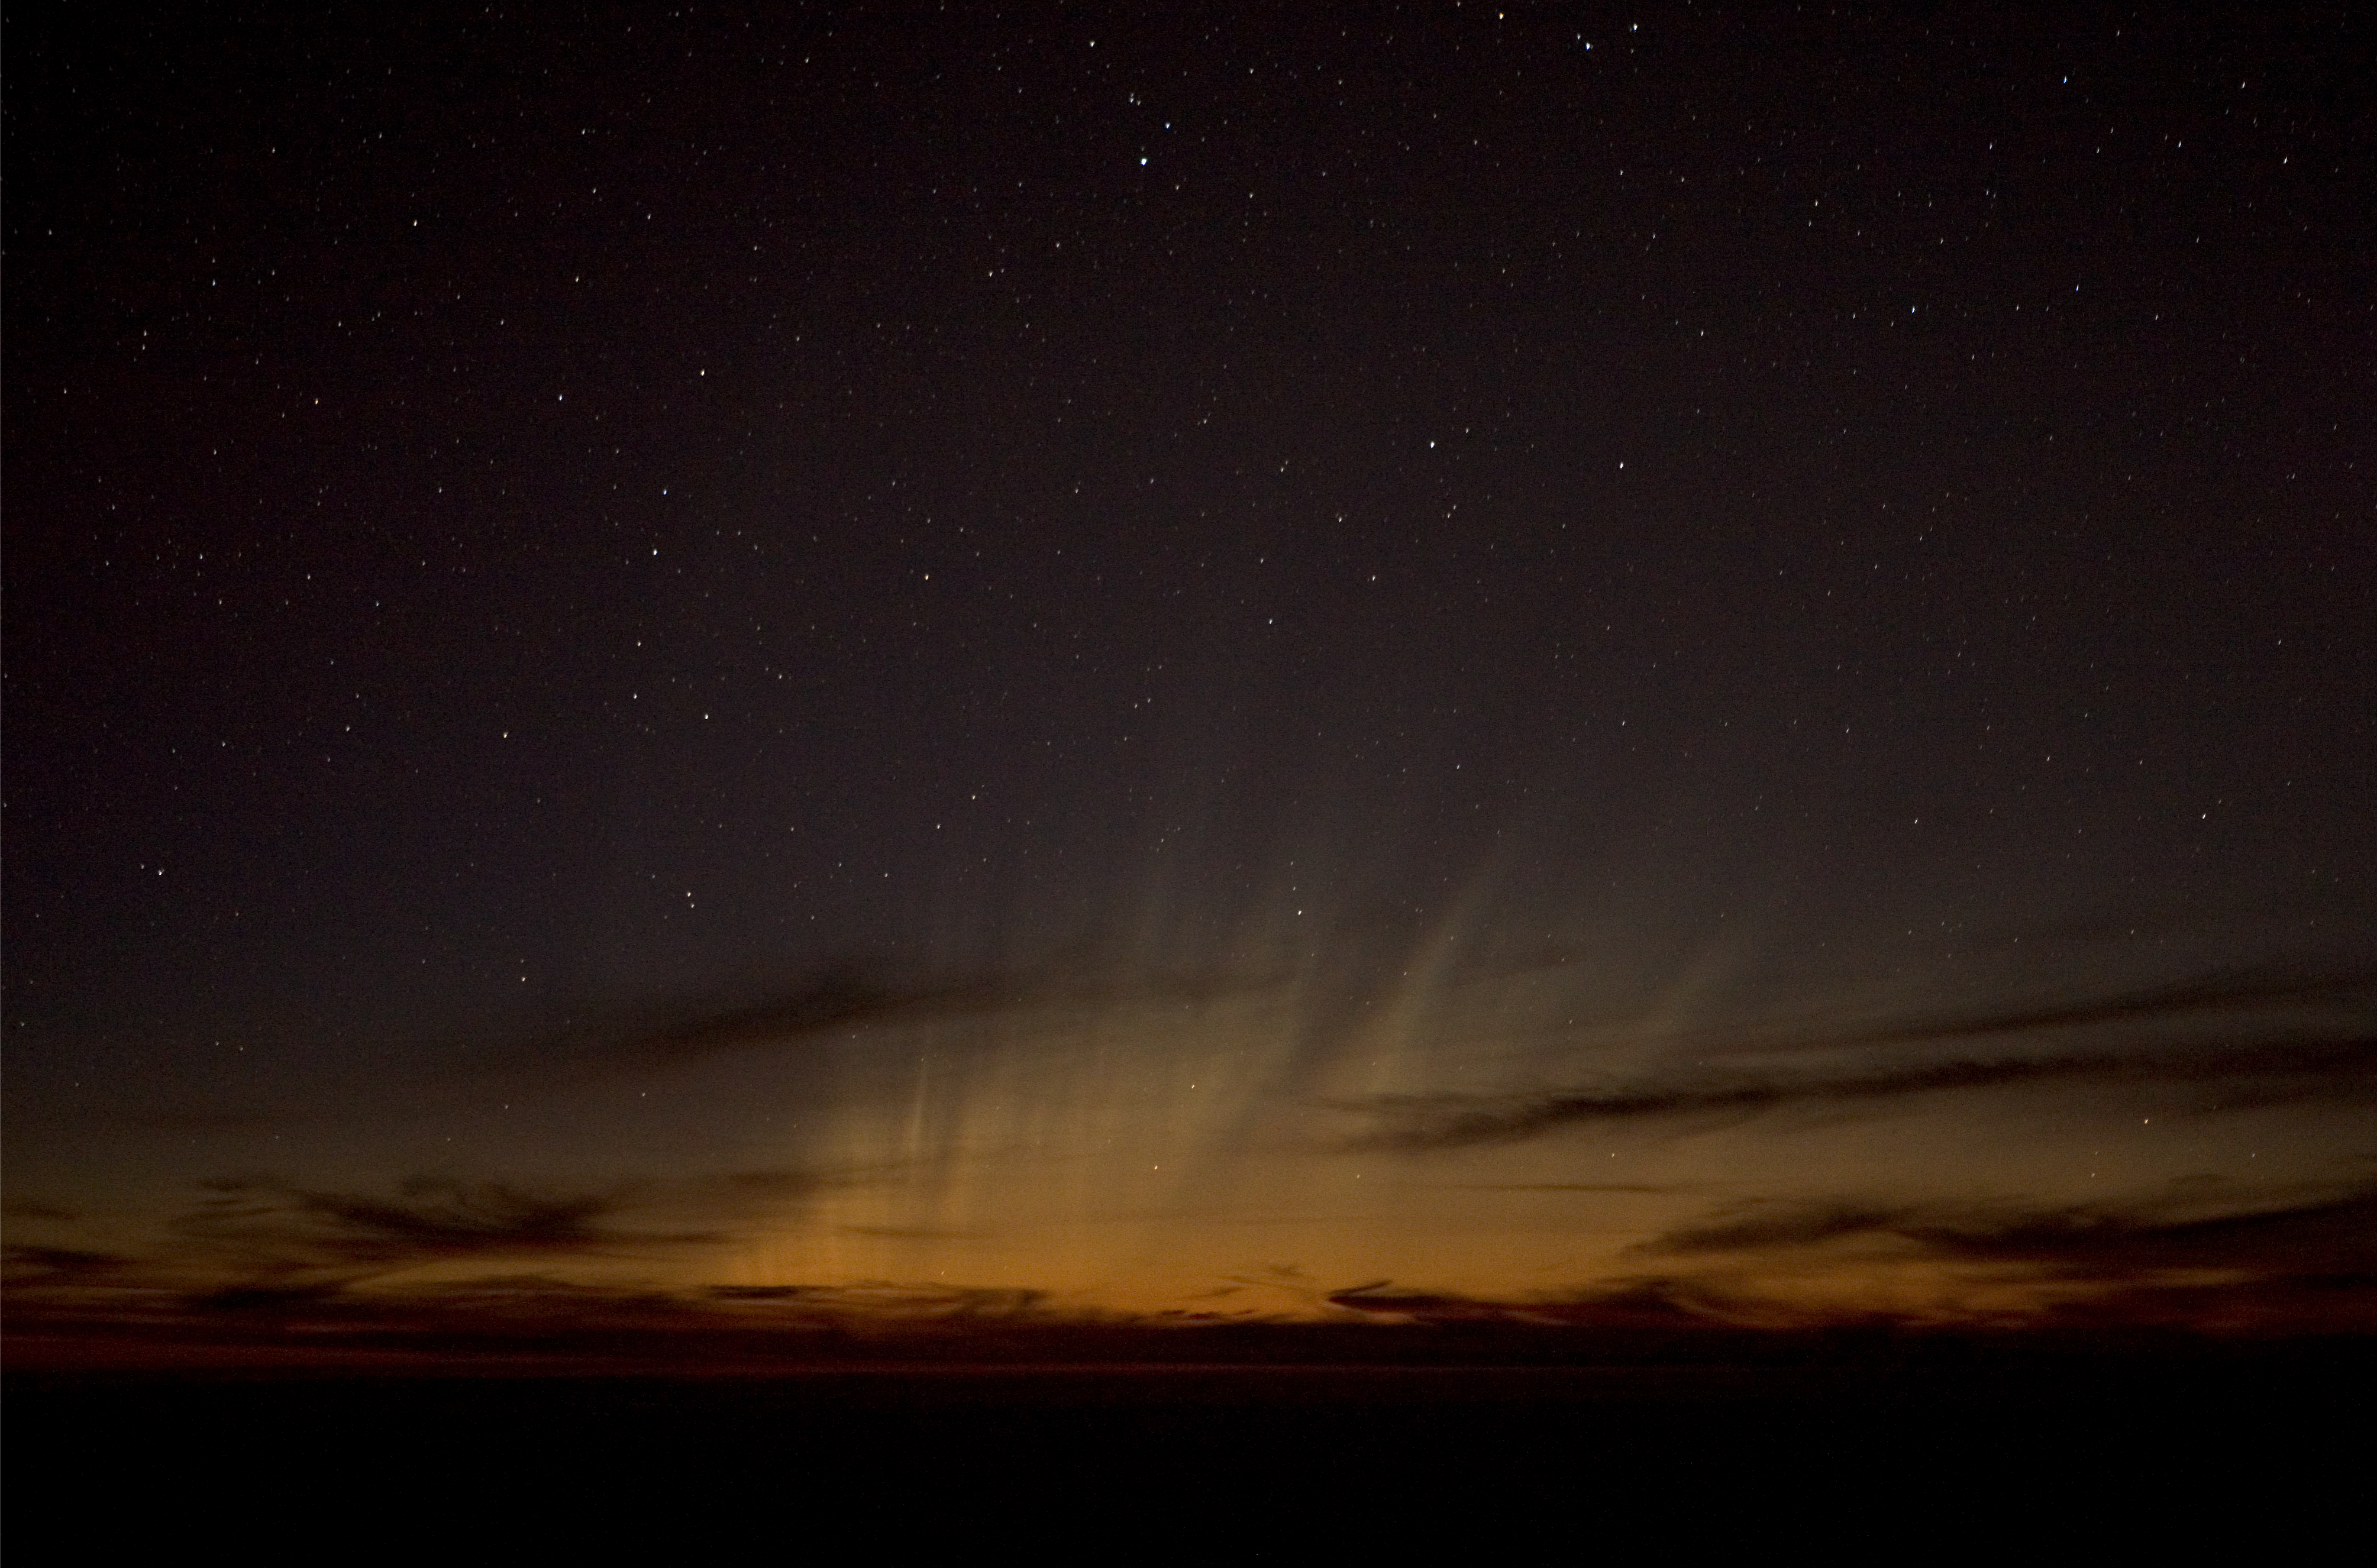

A cometary show

The 'old tails' from Comet McNaught observed in the evening of 17 January 2007 from Paranal, when the comet had just set. The outcome resembles an aurora.

Credit: E. Jehin and A. Correa (ESO)